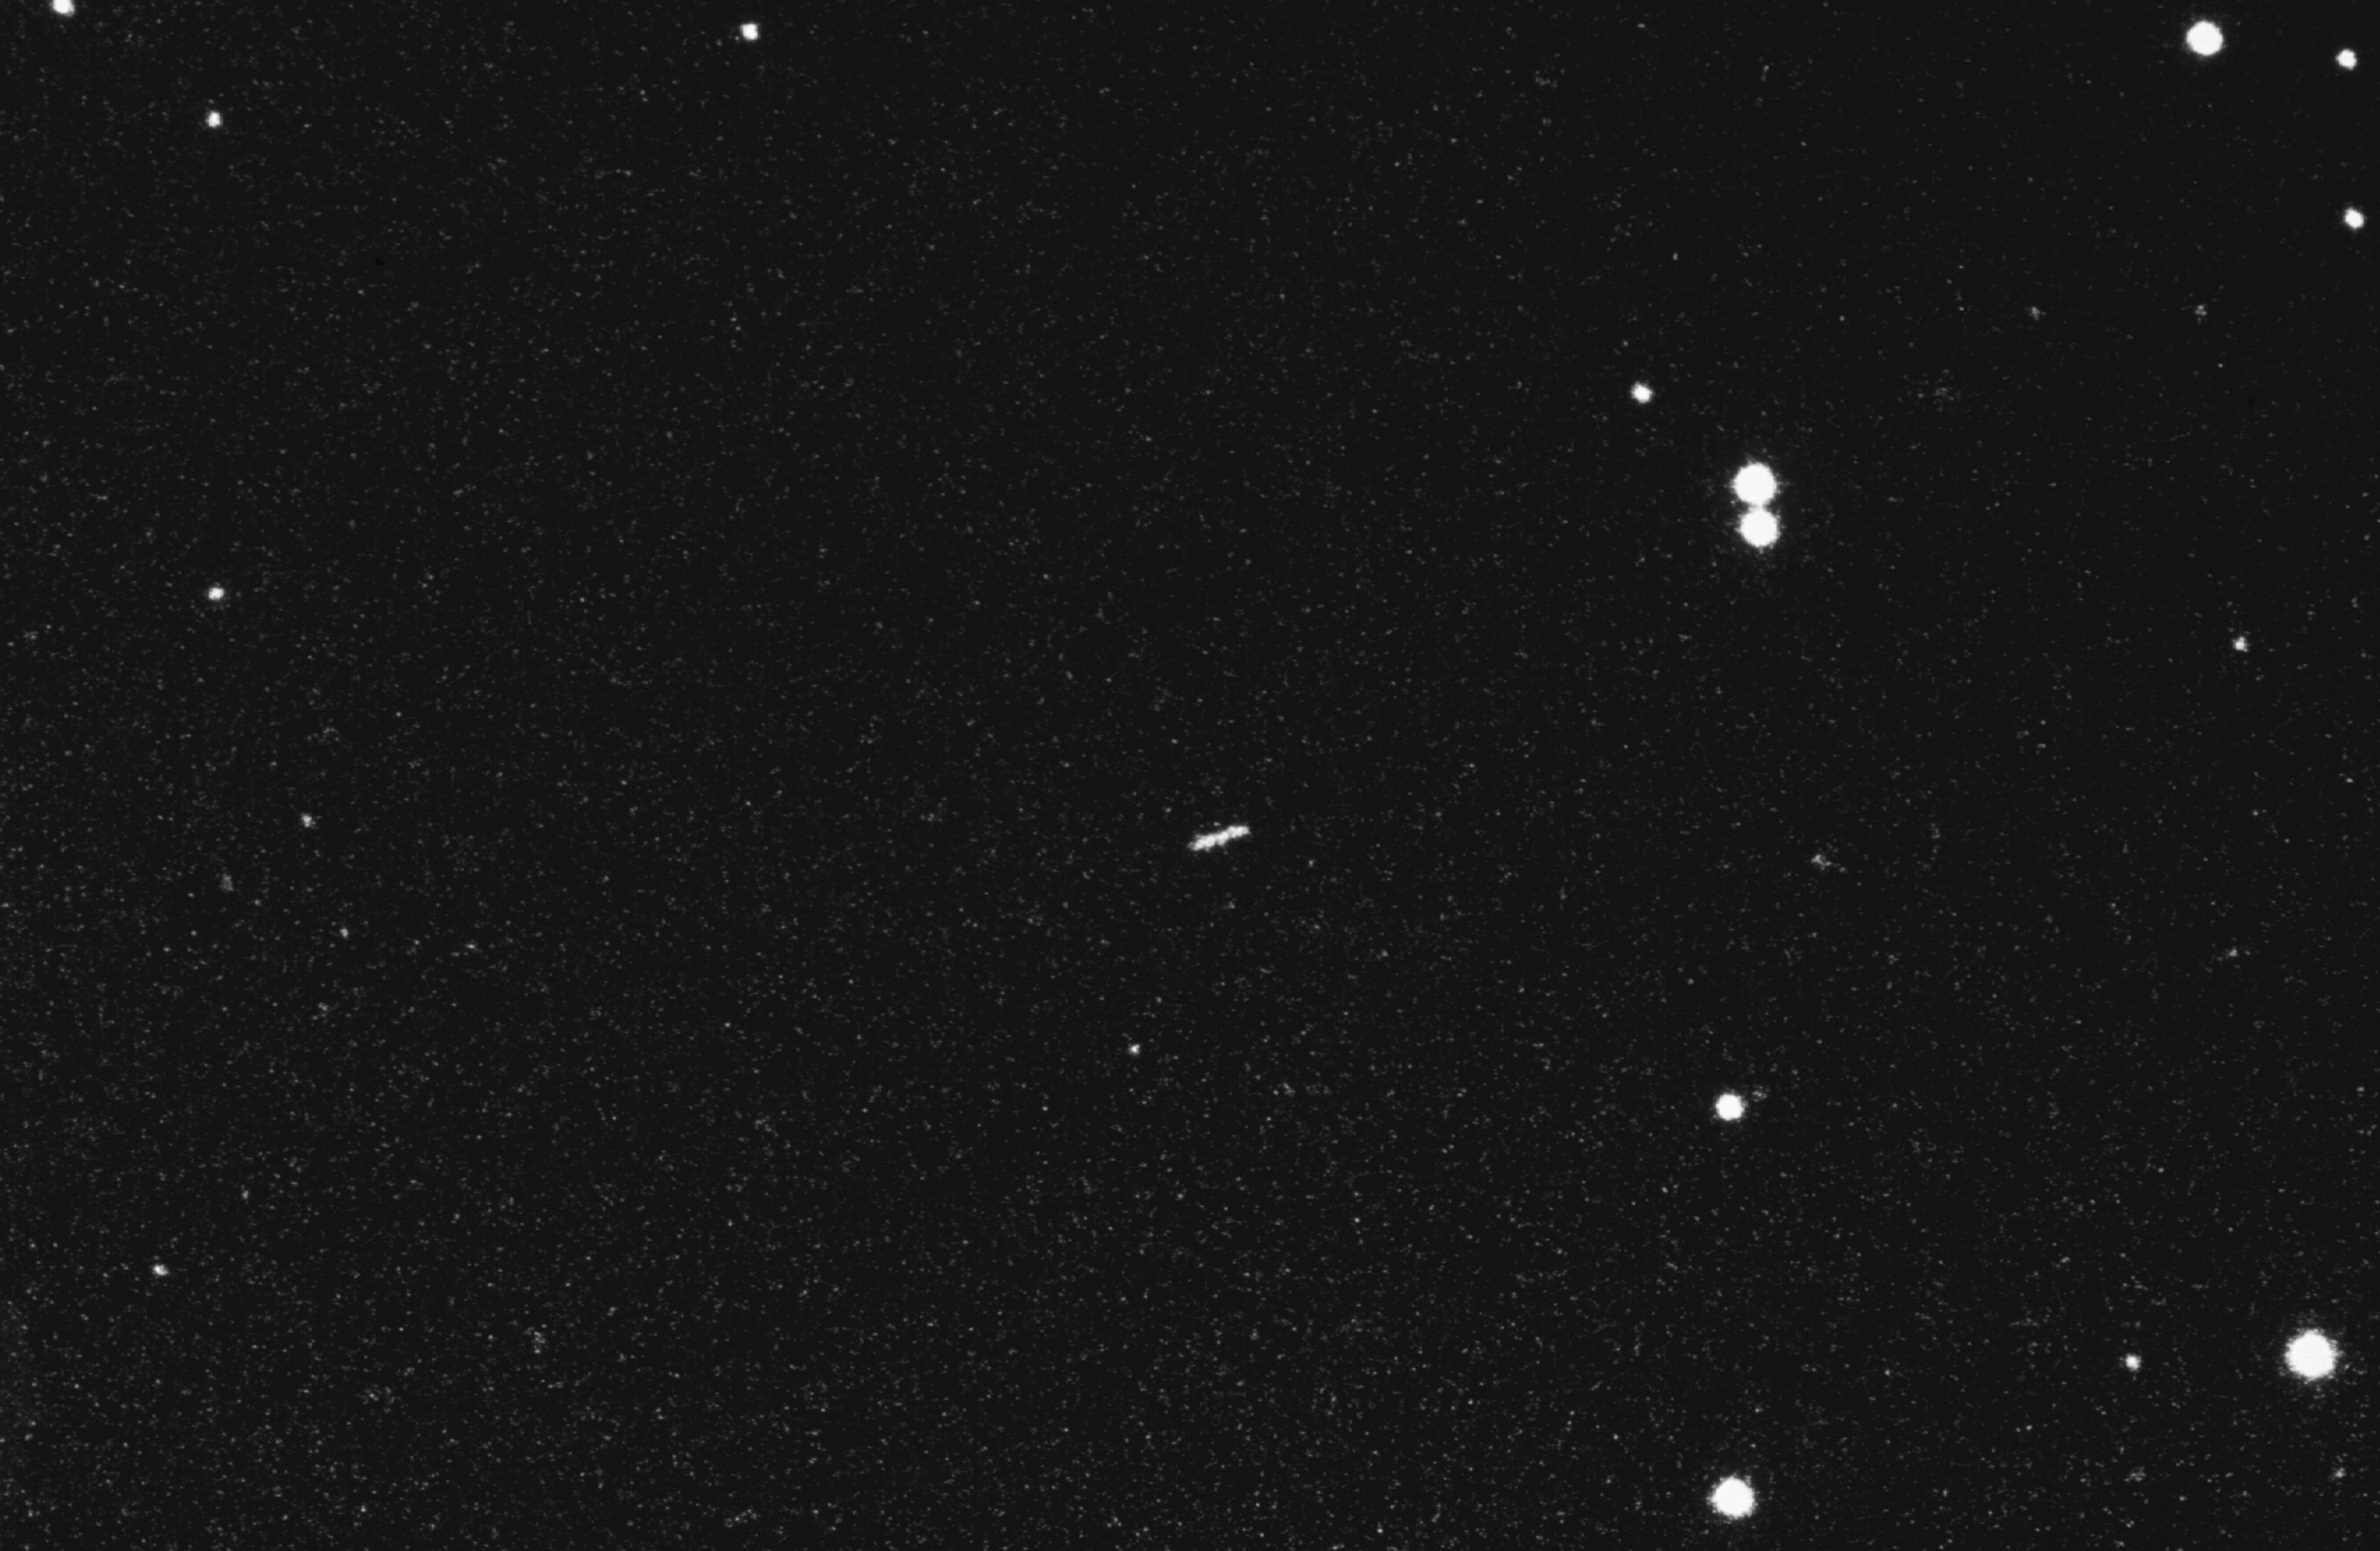

Minor planet Portugal

An image of the minor planet dubbed Portugal, also cataloged as number 3933 by the International Astronomical Union, the body responsible for naming celestial objects. A minor planet is an object in the Solar System that is neither a planet nor a comet. Many tens of thousands of these objects have been described, most of which orbit the Sun in the Asteroid Belt between Mars and Jupiter.

Credit: ESO